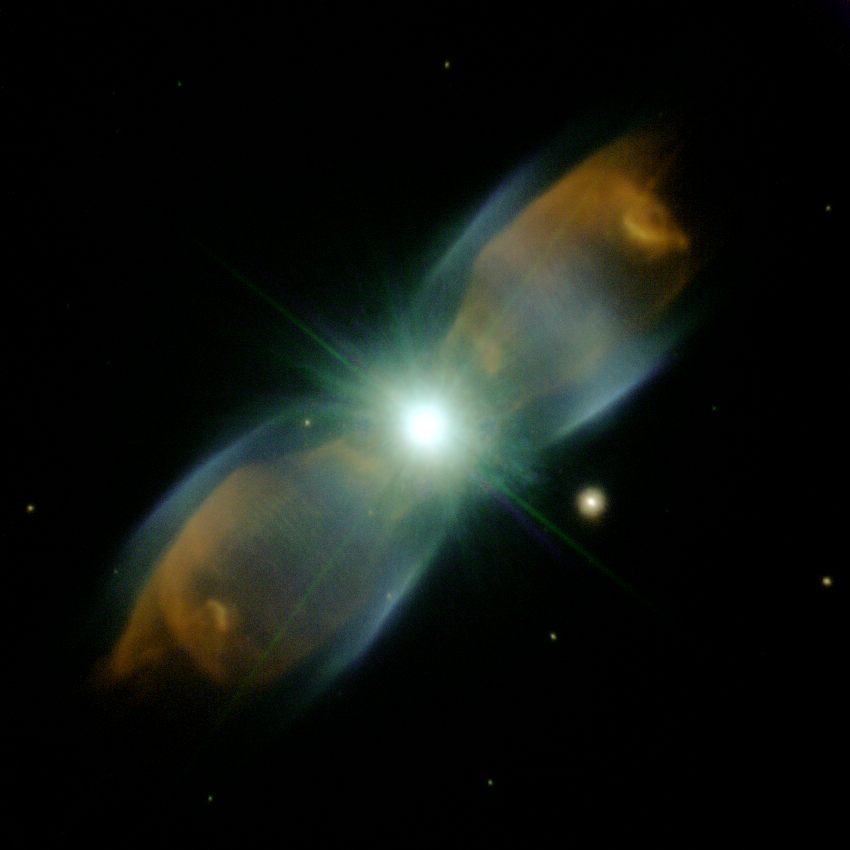

M2-9 with Adaptive Optics

Color composite adaptive optics image of the planetary nebula M2-9 using the ALTAIR adaptive optics system on Gemini North. This image reveals remarkable details in the dynamic gas outflows from a dying star. It is thought that our Sun might meet a similar fate in 4-5 billion years once its hydrogen nuclear fuel becomes scarce and instabilities expel gas into space. The concentric shells of gas are still a mystery to astronomers and these data will help to understand the complexities surrounding this beautiful object. Technical Details: Image made from near-infrared images in K' band (green), K+H2=1-0 (violet) and FeII (orange). Field of view is 38.5 x 42.5 arcseconds with the Gemini Near Infrared Imager (NIRI) at f/14.

Credit: International Gemini Observatory